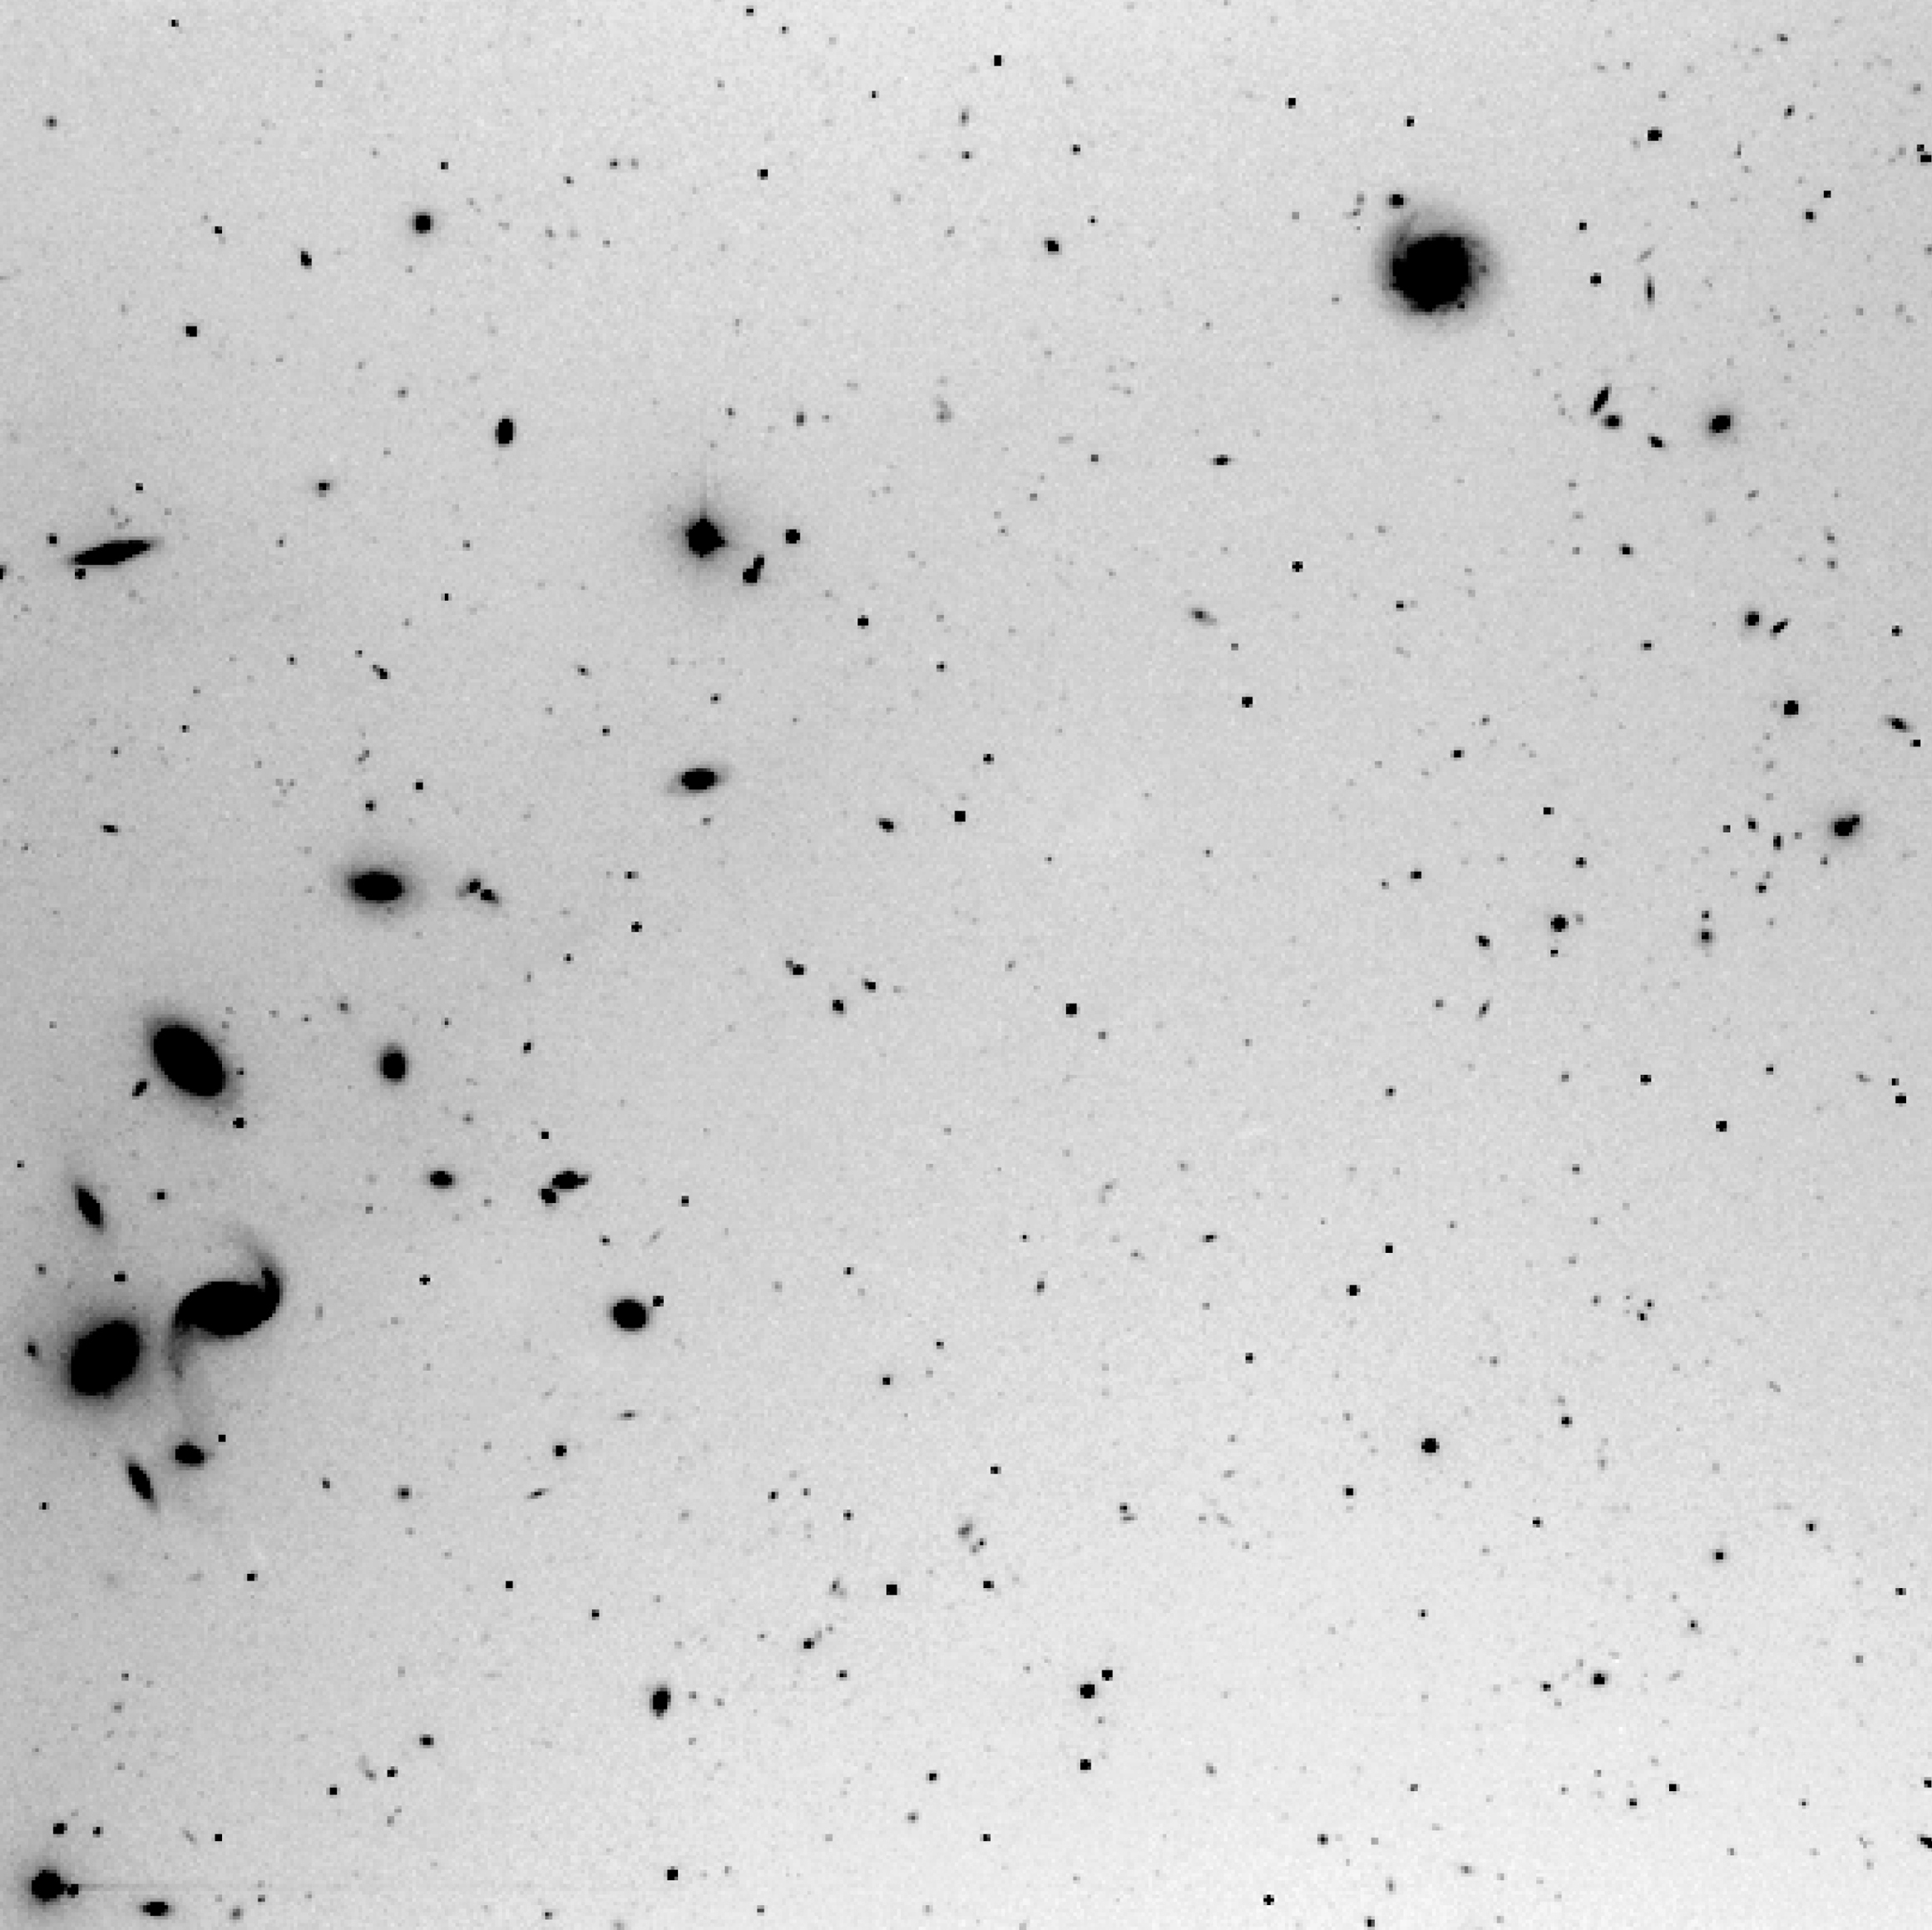

FORS1 first light - distant cluster of galaxies

Produced from a 5-min near-infrared exposure, this image was obtained during the night of First Light of the FORS1 instrument (September 15, 1998). It shows a sky field near the quasar PB5763 in which is also seen a peculiar, quite distant cluster of galaxies. Many other fainter galaxies are seen in other areas, for instance in the right part of the field.

Images eso9845b (negative) and eso9845c (positive) are based on a monochrome image taken in 0.8 arcsec seeing through a near-infrared (I; 800 nm) filtre. The exposure time was 5 minutes and the image was flat-fielded. The fields shown measure 6.8 x 6.8 arcmin and 2.5 x 2.3 arcmin, respectively. North is to the upper left; East is to the lower left.

Credit: ESO